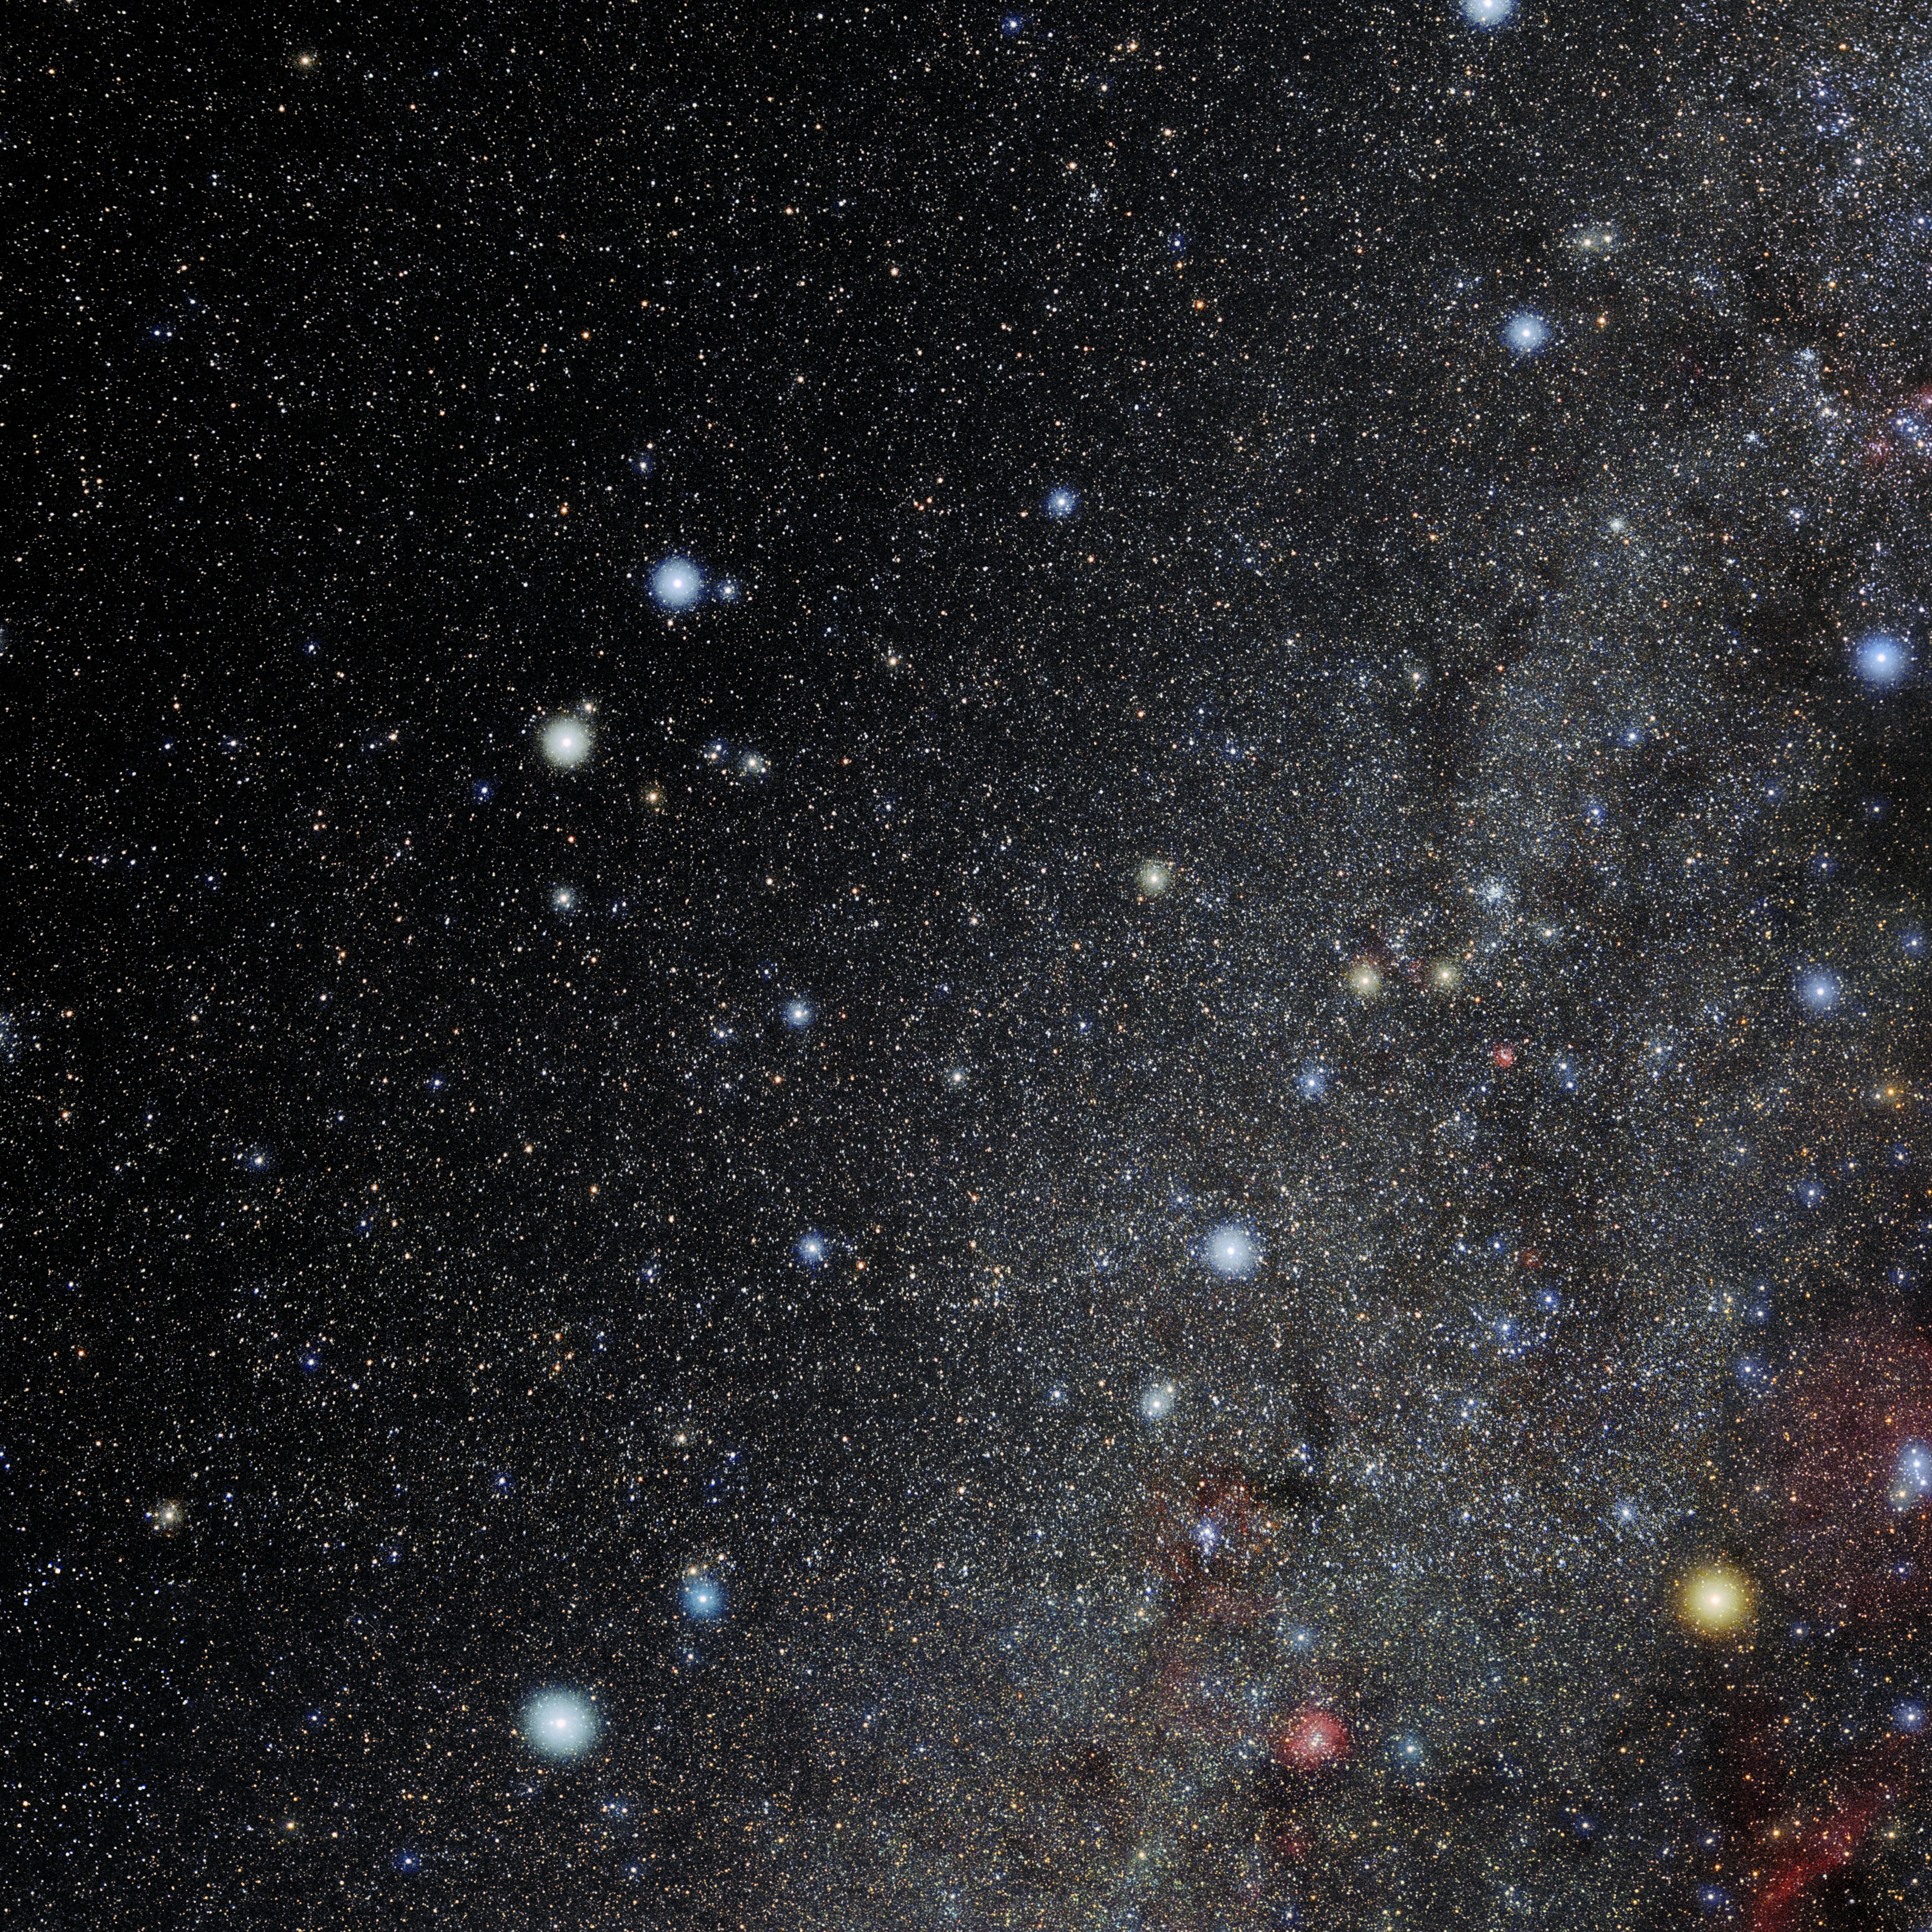

Gemini

Photo of the constellation Gemini produced by NOIRLab in collaboration with Eckhard Slawik, a German astrophotographer. Here is the annotated version.

Credit: E. Slawik/NOIRLab/NSF/AURA/M. Zamani